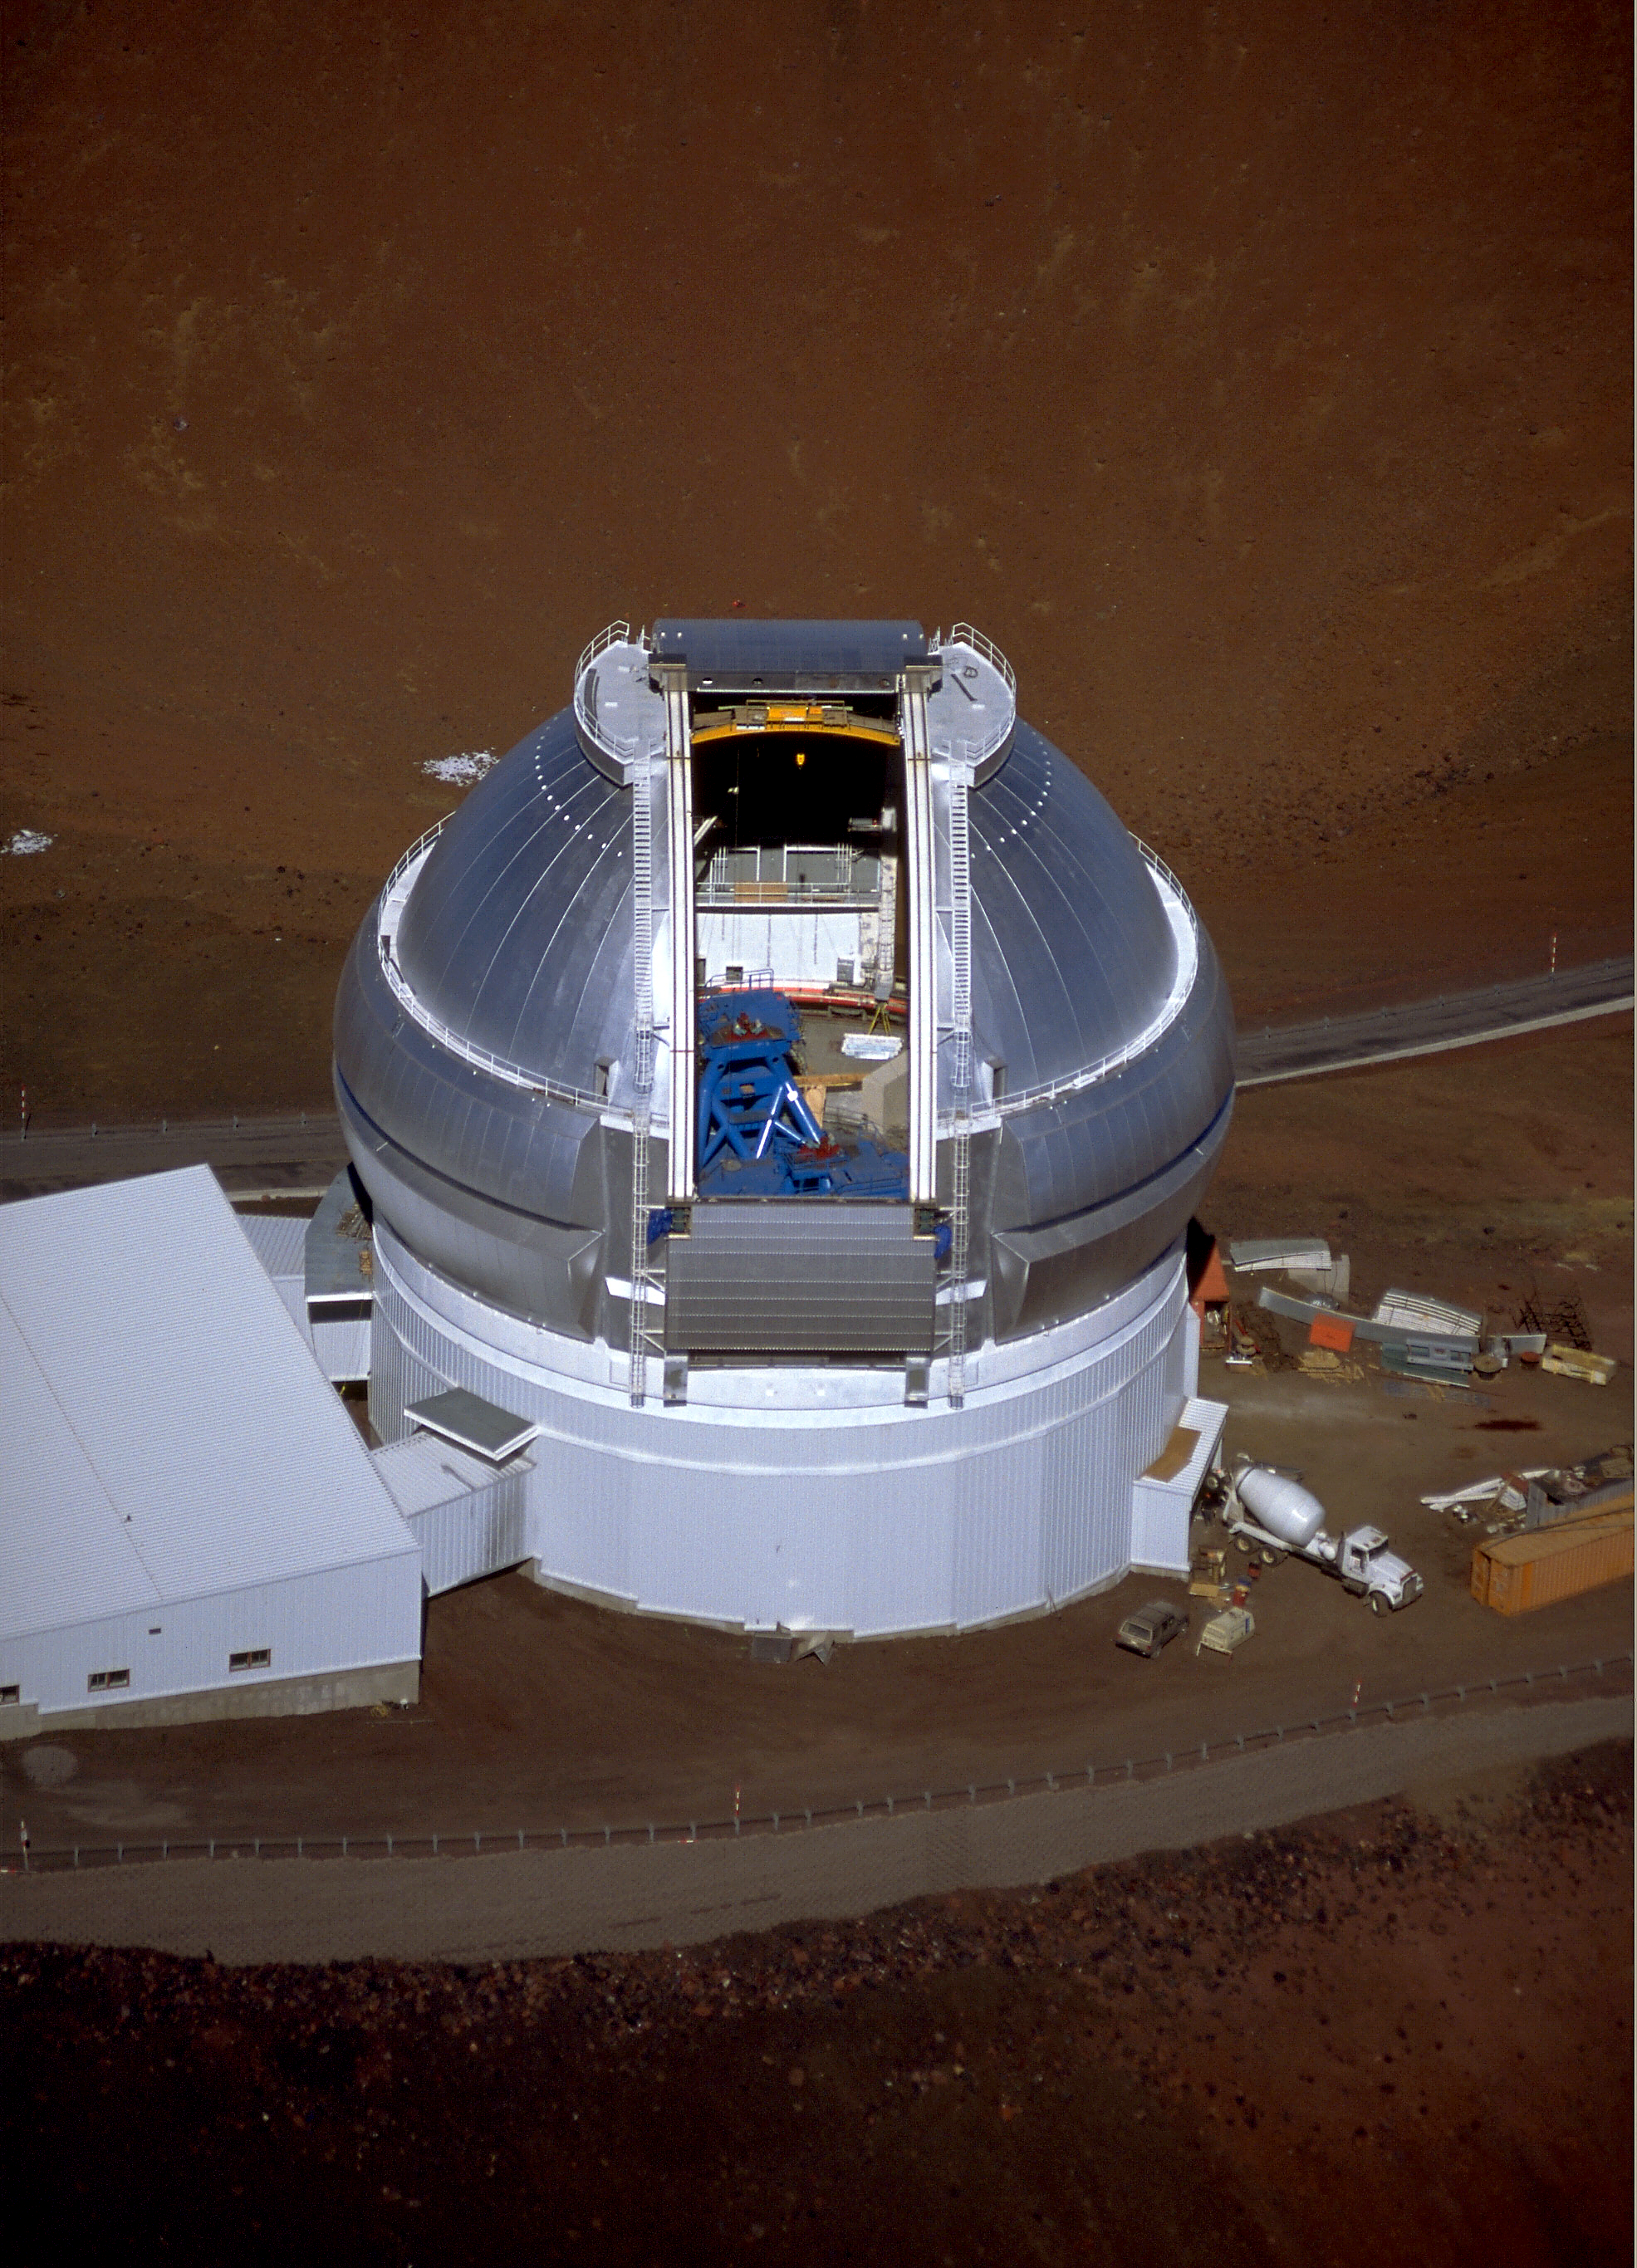

Gemini North, Mauna Kea

Aerial view of the Gemini North 8-meter telescope building on Mauna Kea, Hawaii, showing the dome open and the telescope mount in partial assembly. This picture was taken on February 16th 1998.

Credit: NOIRLab/NSF/AURA